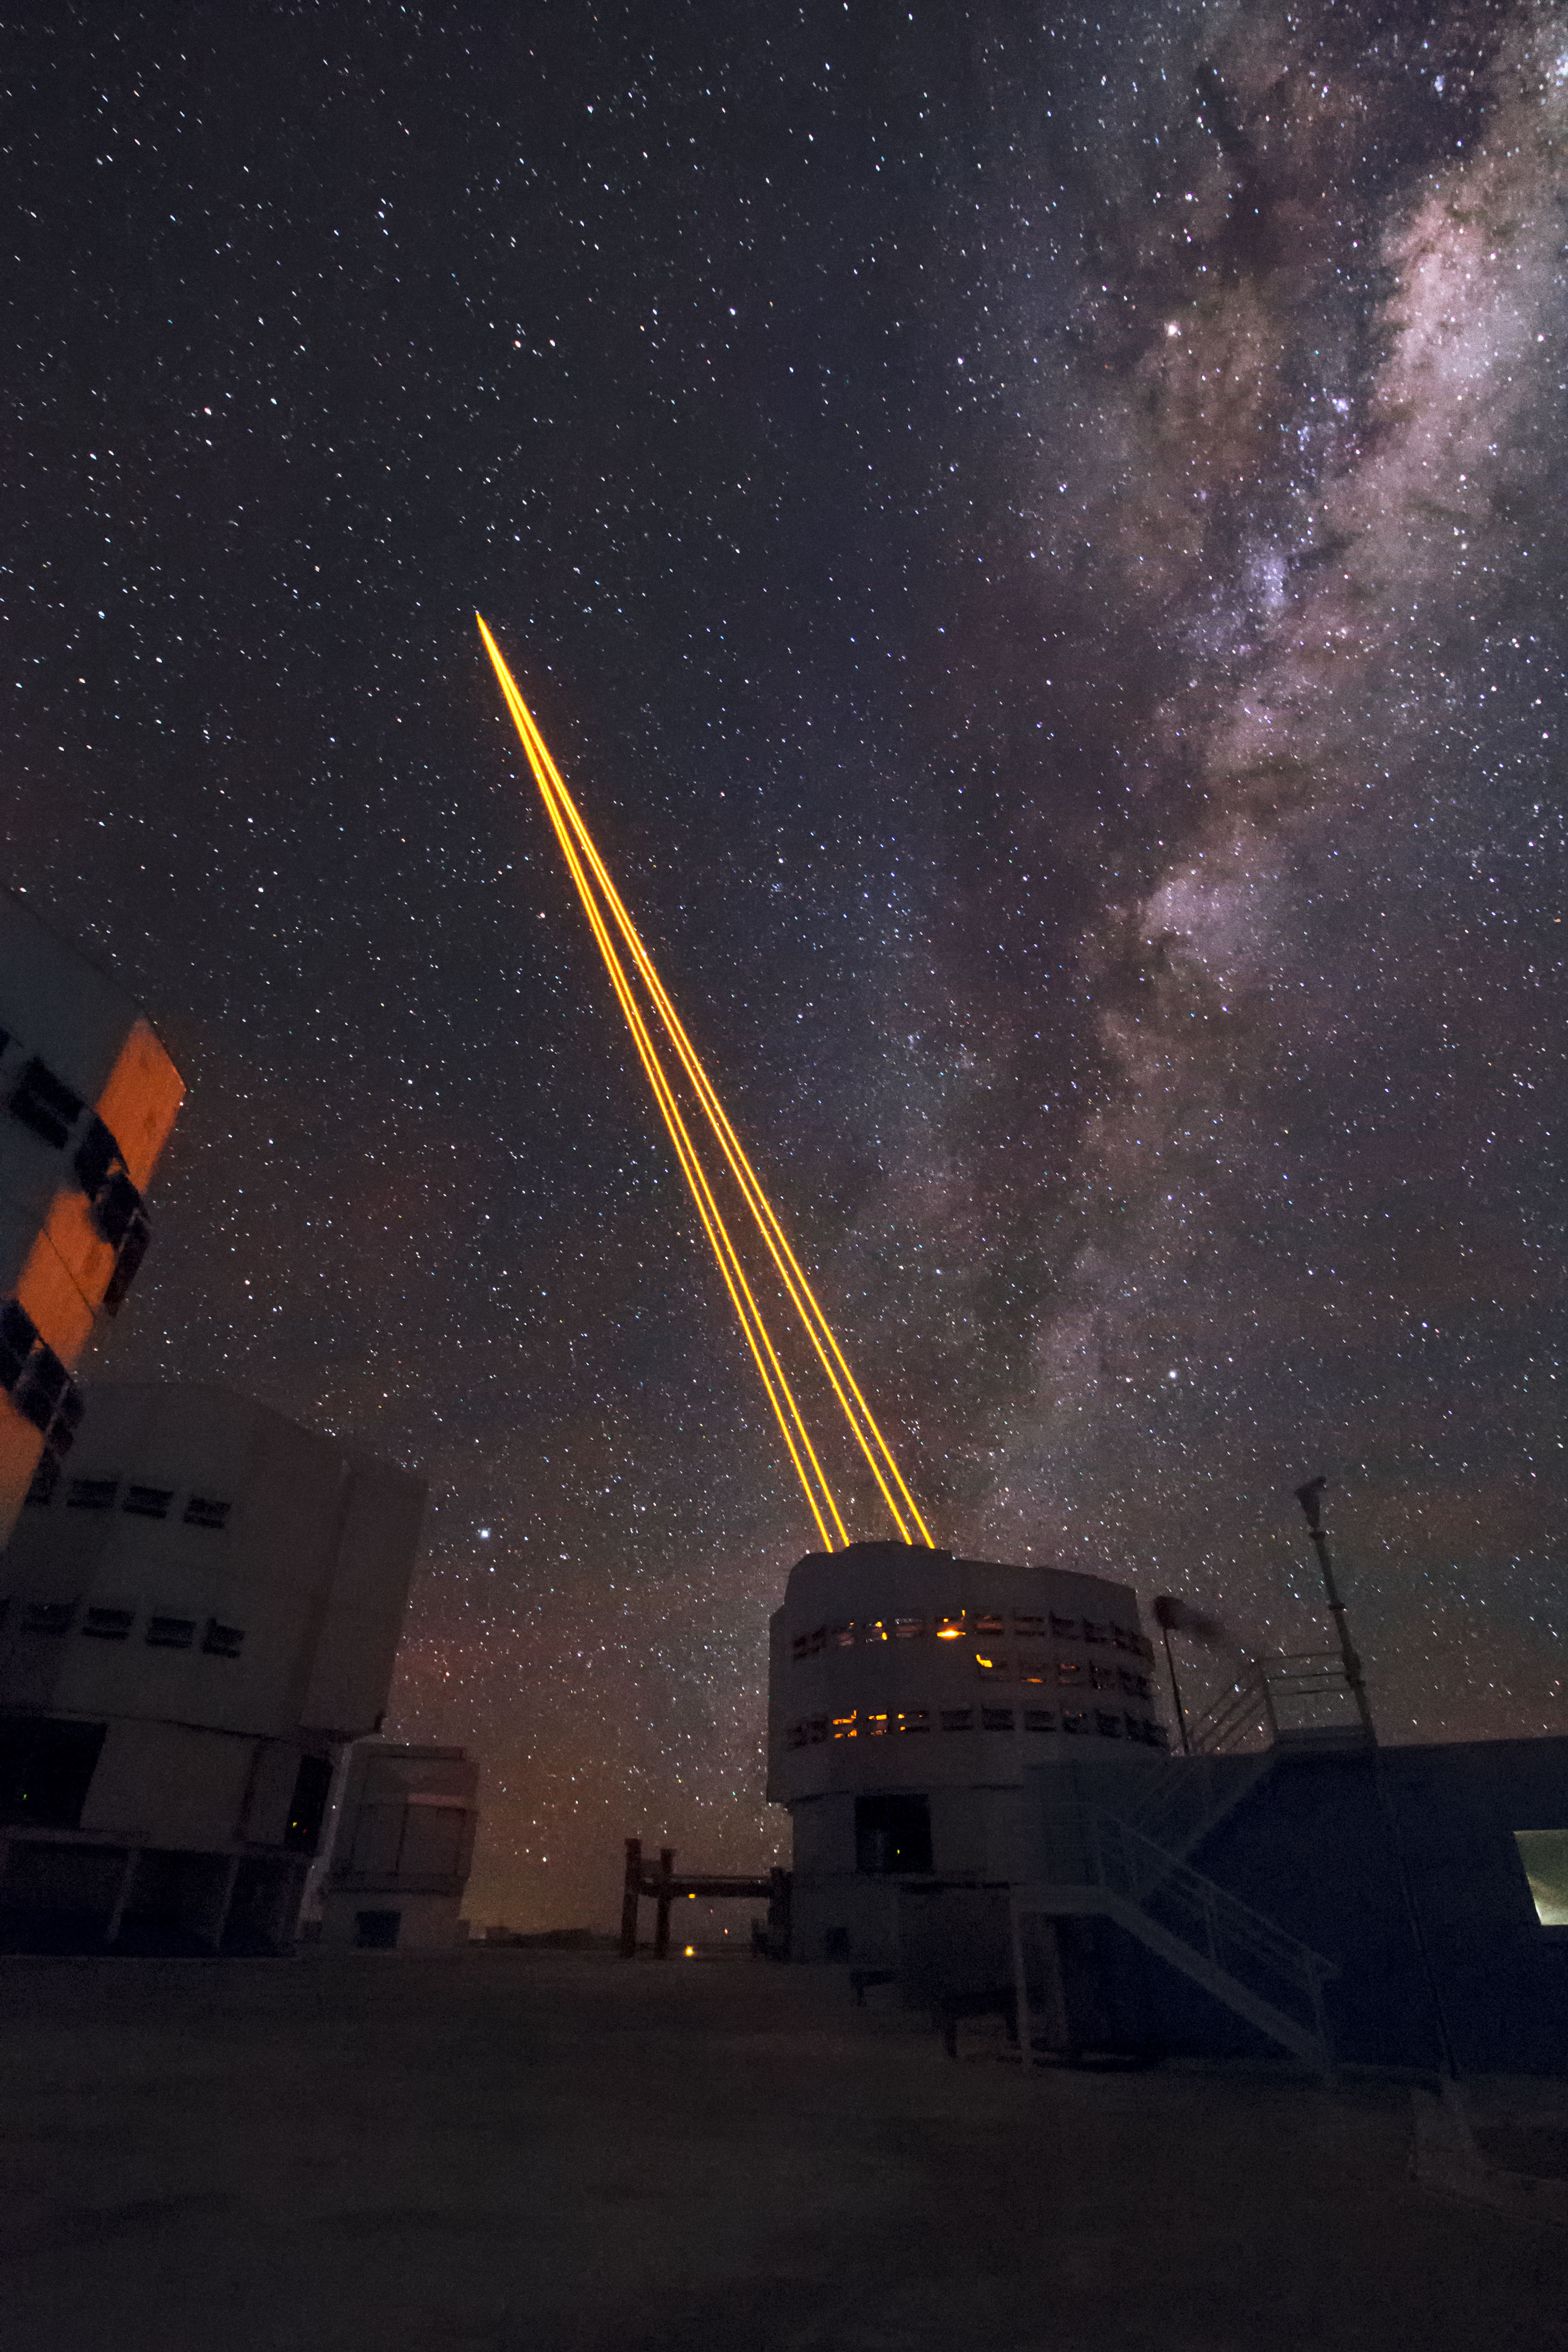

UT4 and the AOF at work

The four Laser Guide Stars Facility points to the skies during the first observations using the AOF-equipped MUSE instrument. Adaptive optics assist ground-based telescopes by compensating for the blurring effect of the Earth’s atmosphere on starlight.

Credit: Roland Bacon